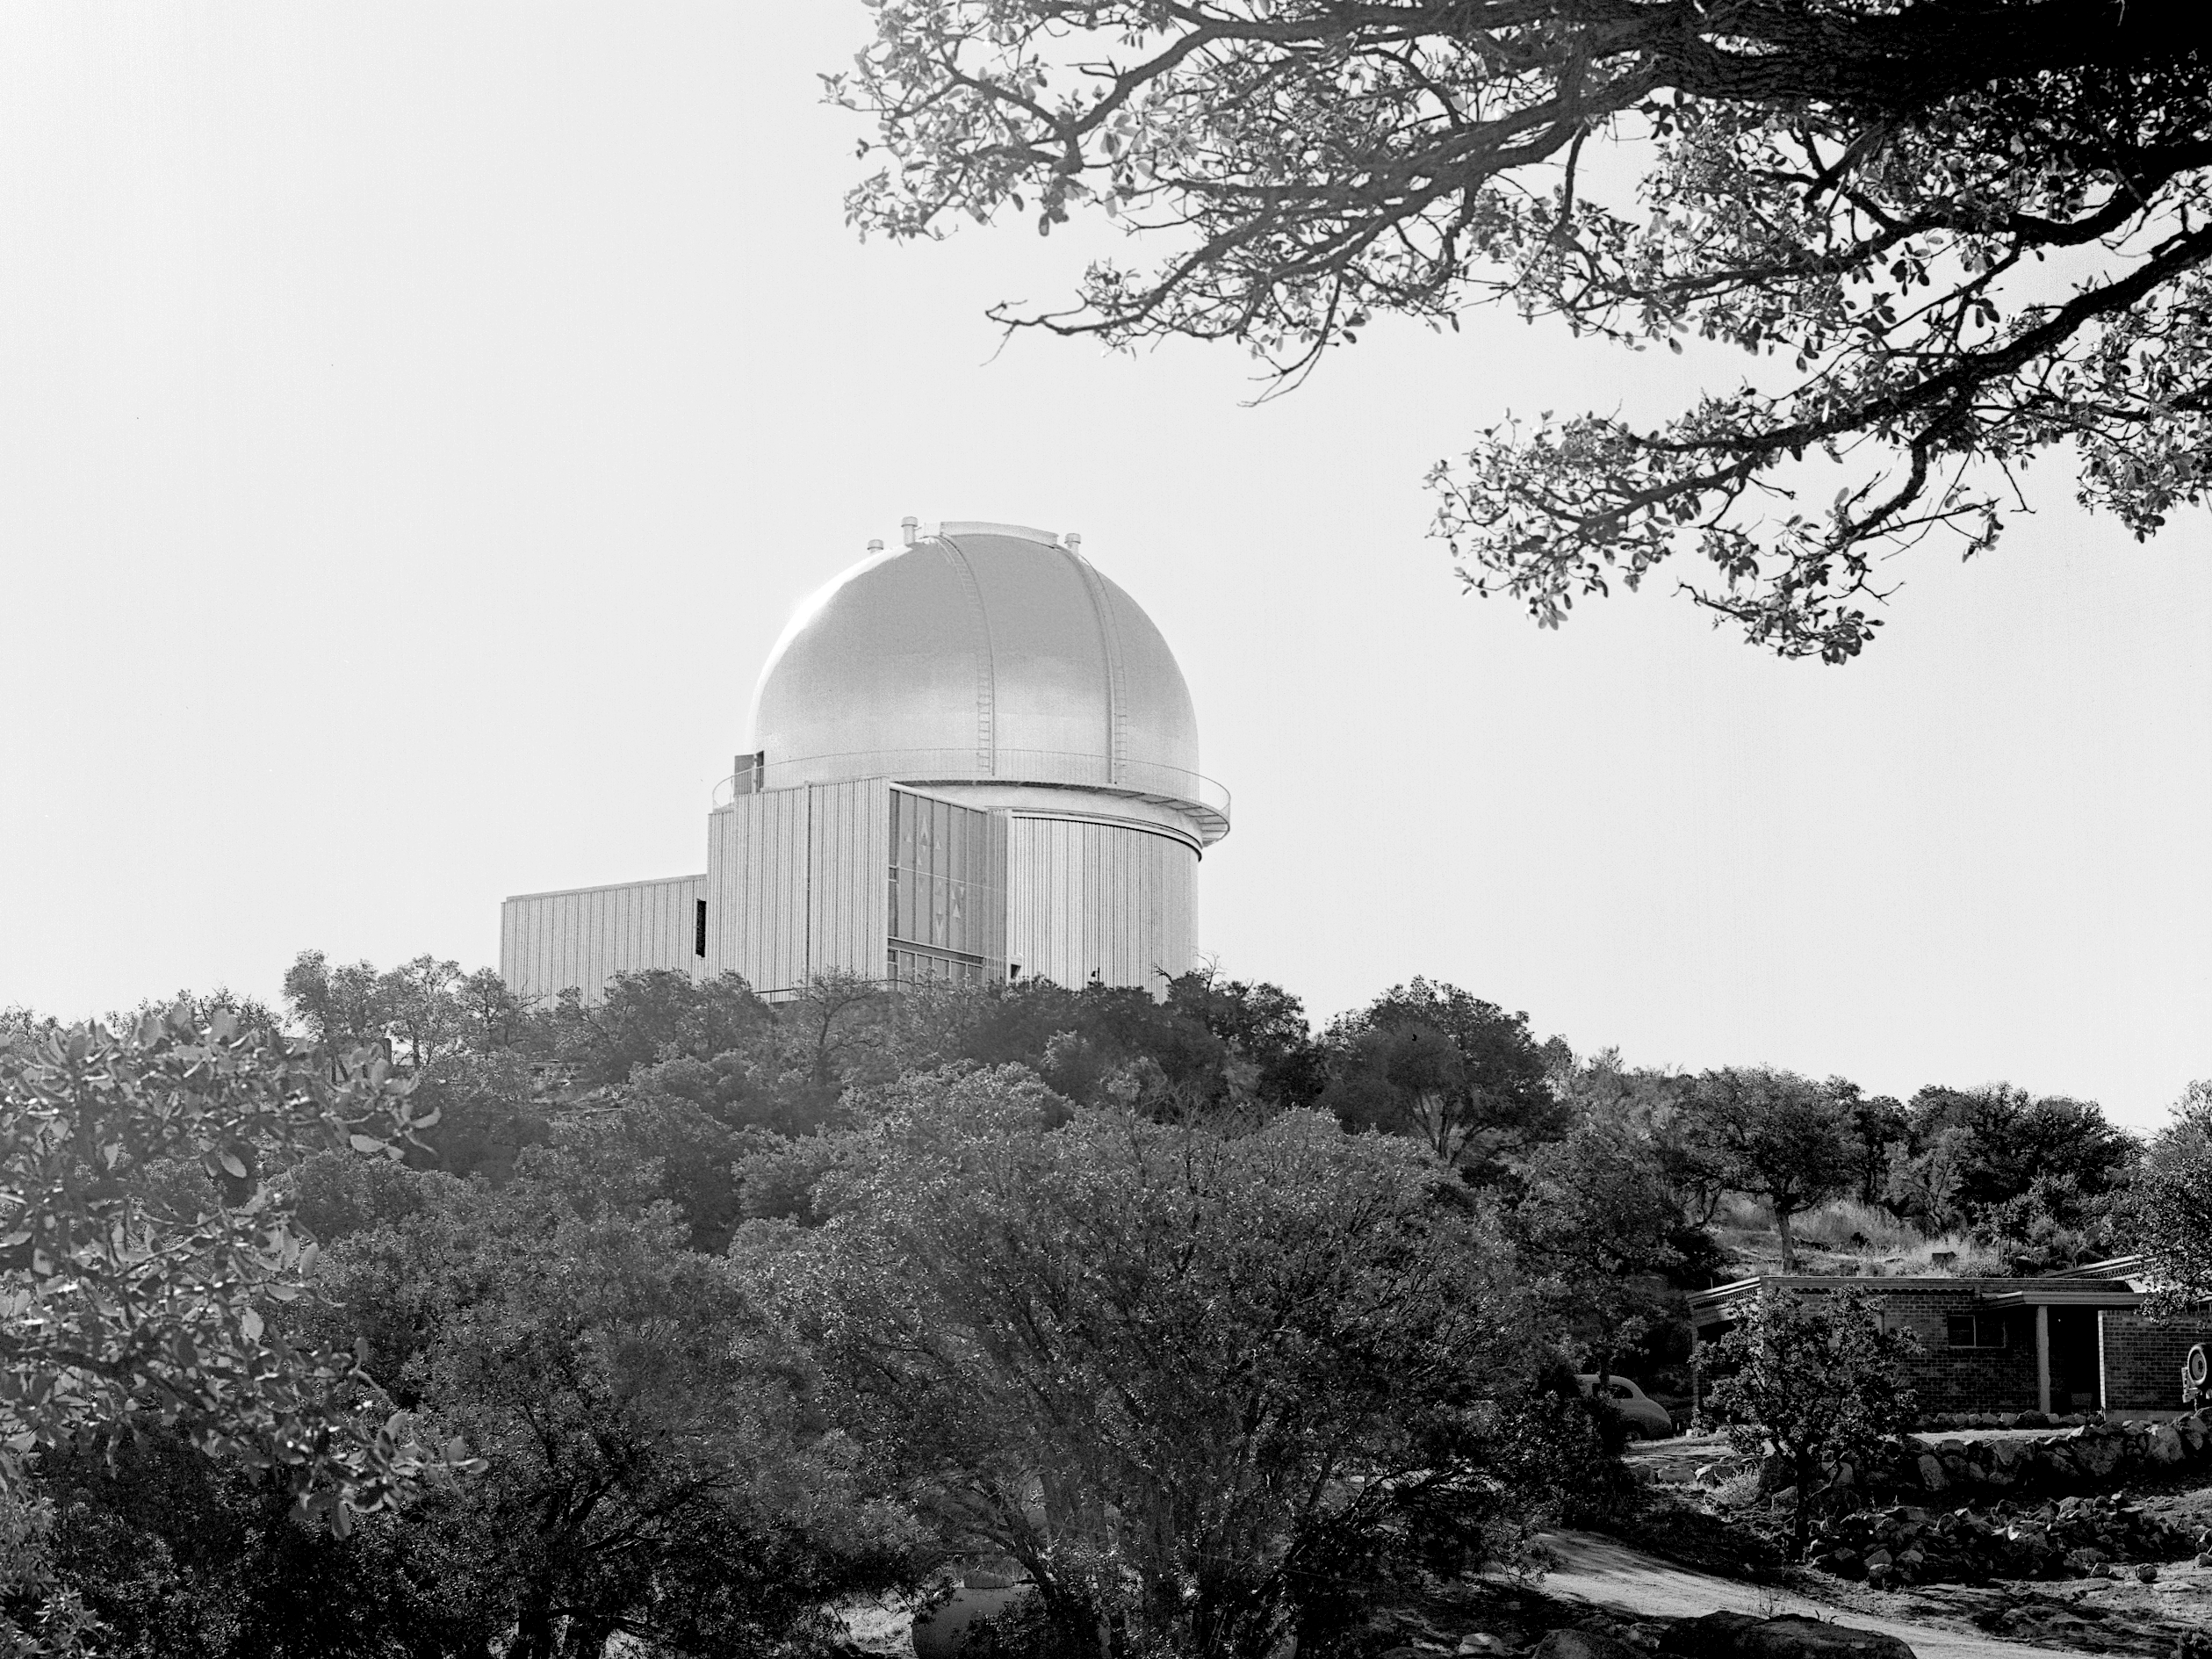

KPNO 2.1-meter under construction

Construction of the Kitt Peak National Observatory's 2.1-meter telescope, dating from 1960.

Credit: NOIRLab/NSF/AURA